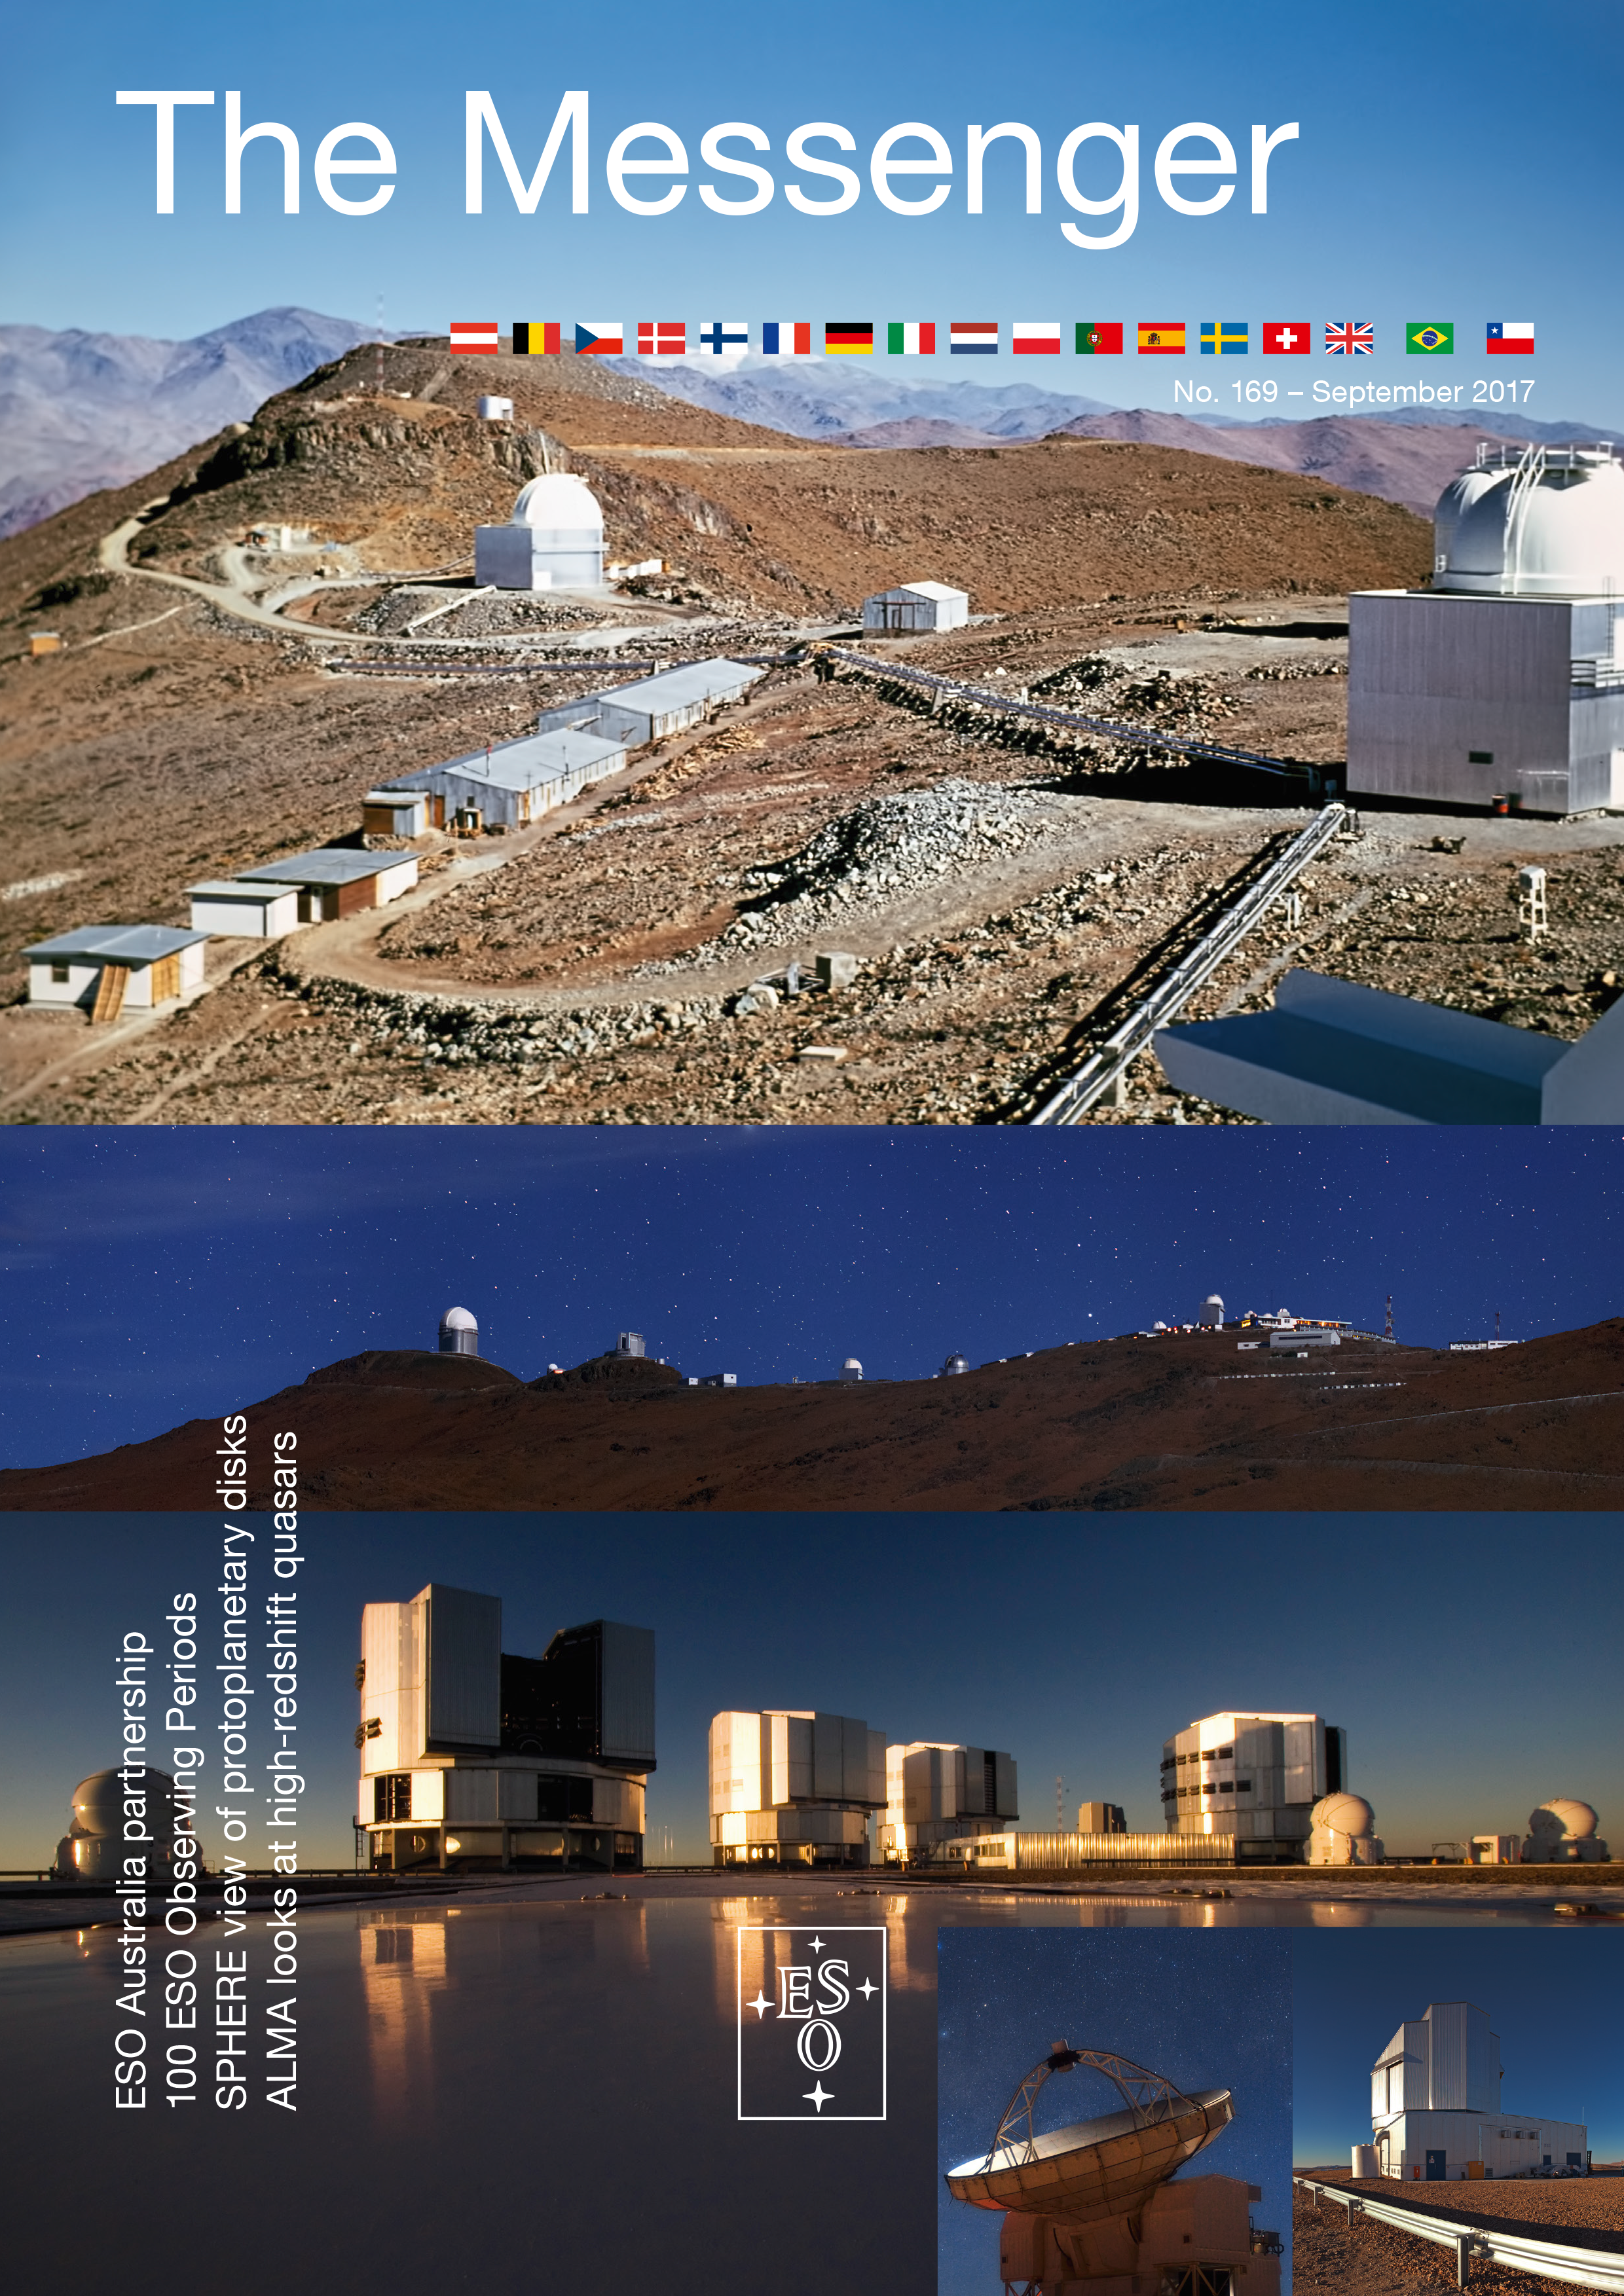

Cover of The Messenger No. 169

Cover of The Messenger No. 169

Credit: ESO